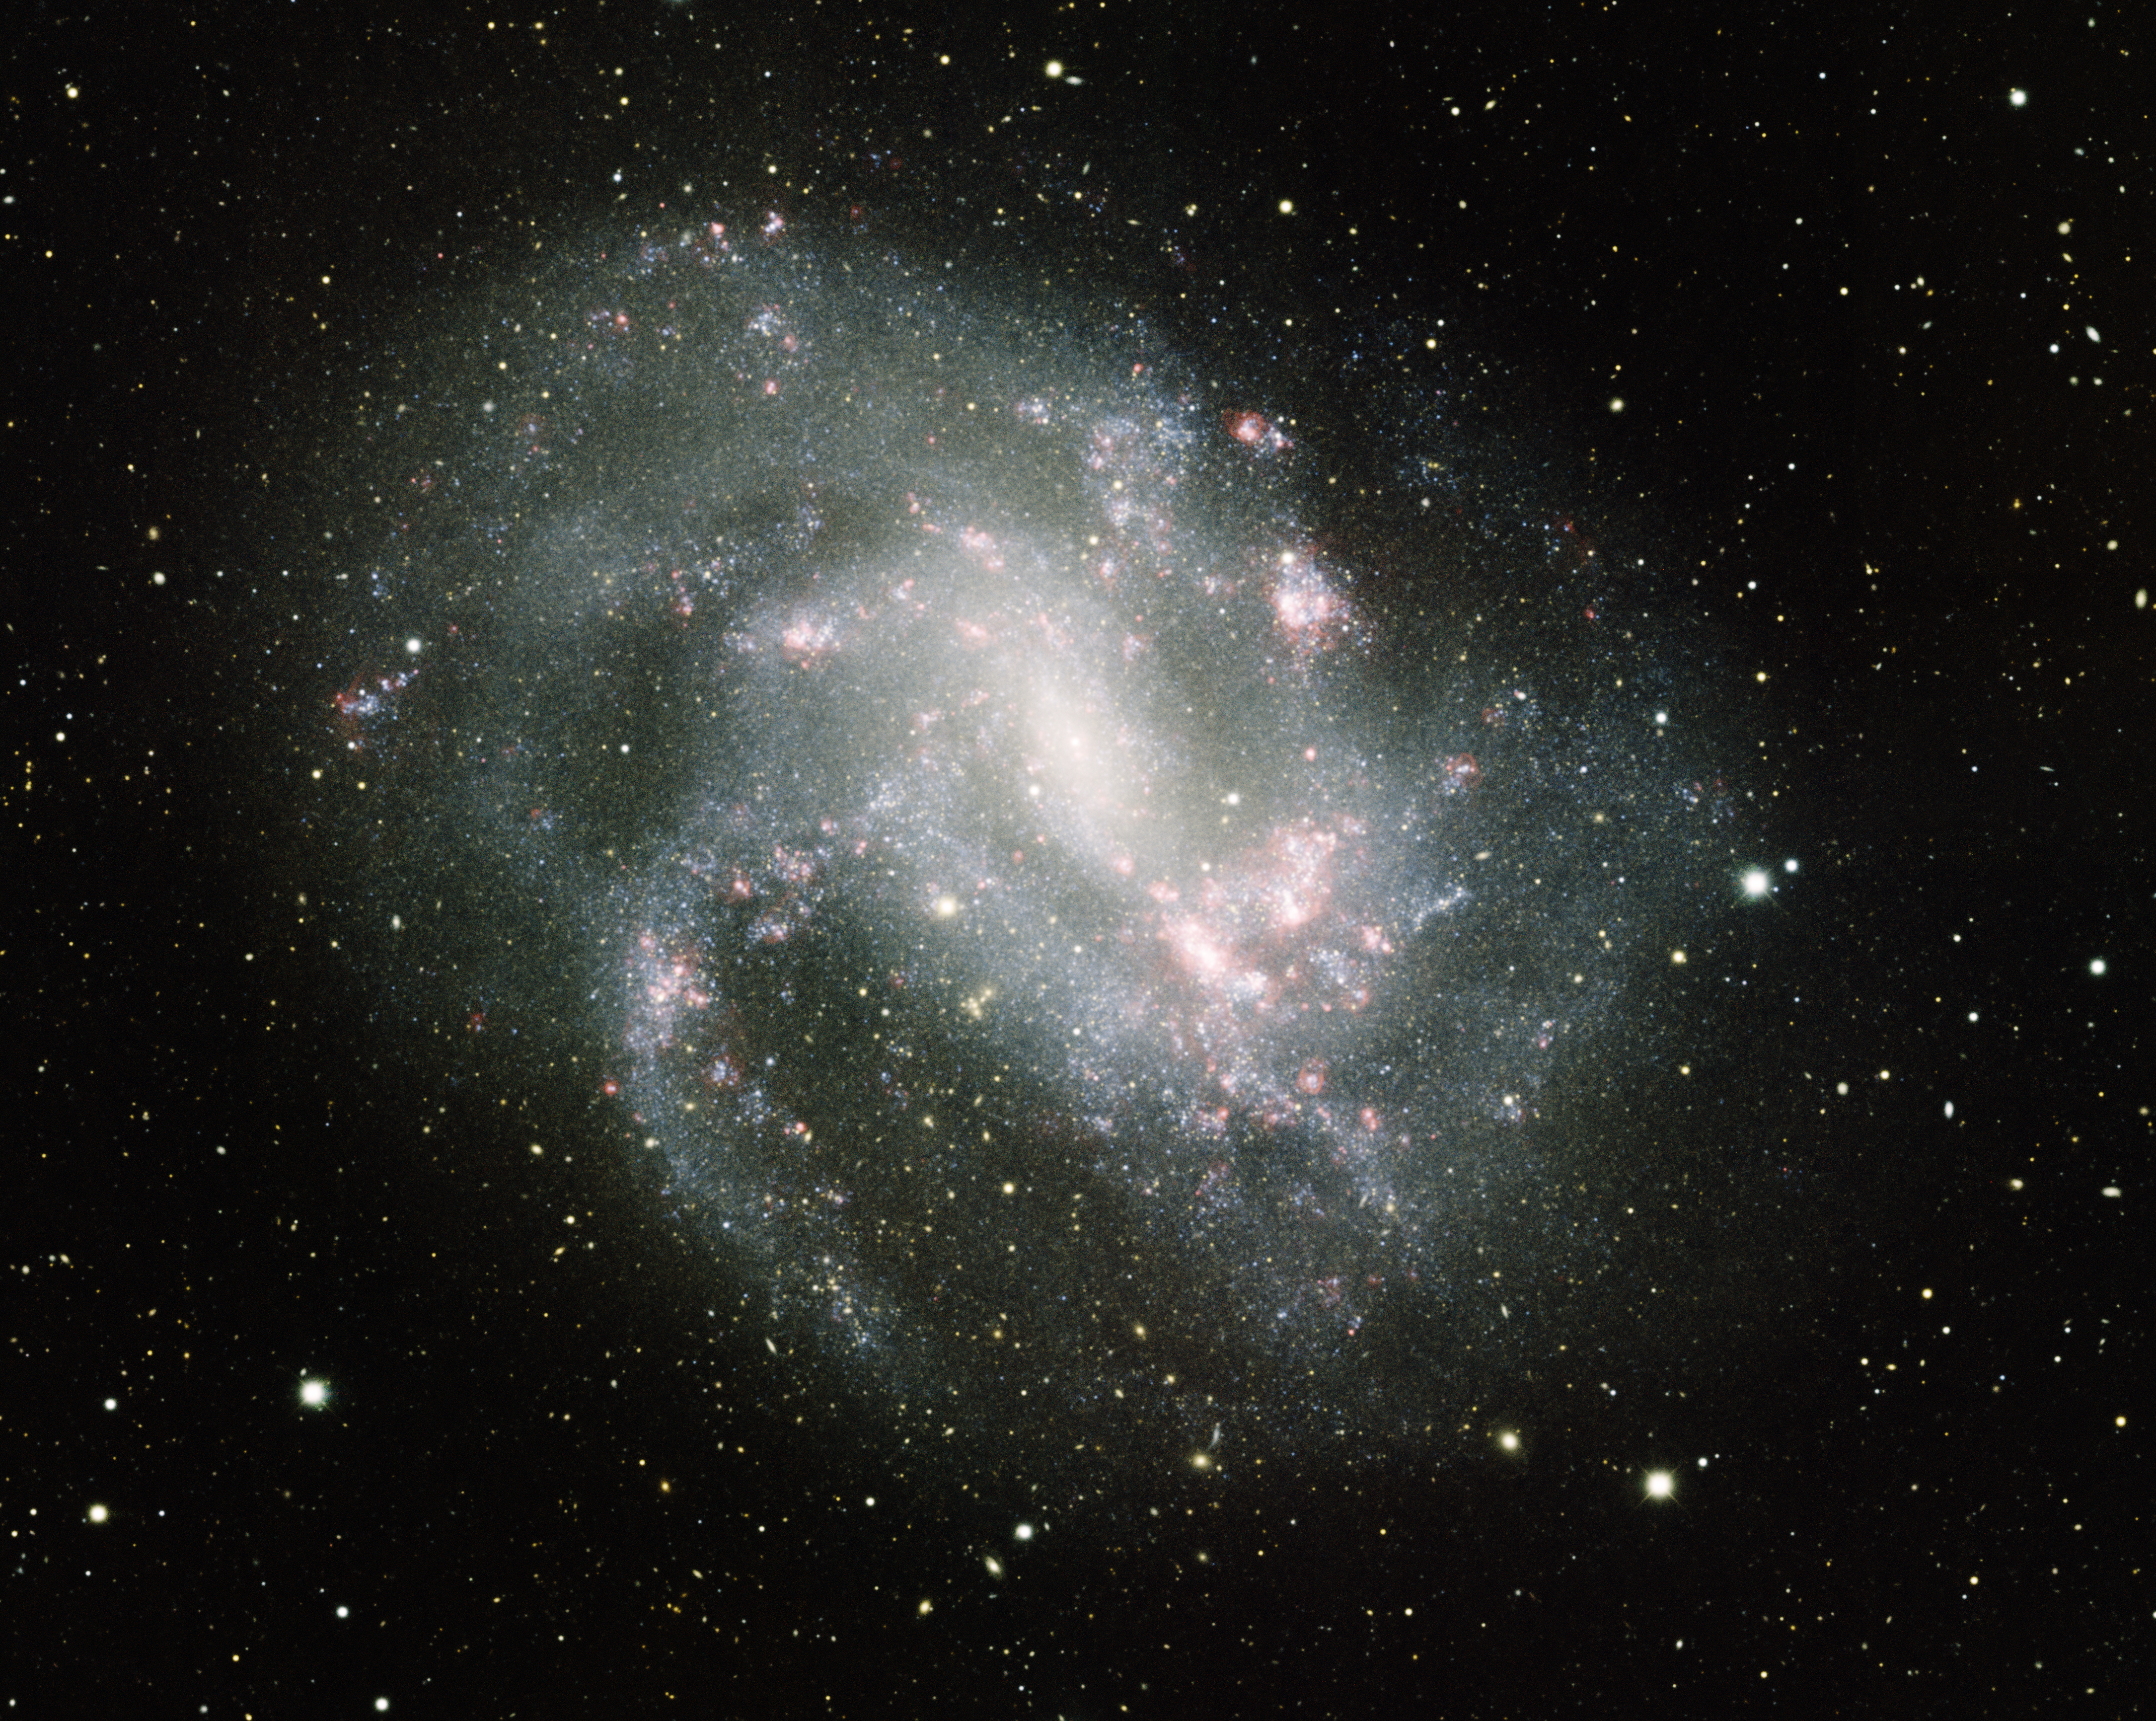

Spiral Galaxy NGC 4395

This image was obtained with the wide-field view of the Mosaic camera on the Mayall 4-meter telescope at Kitt Peak National Observatory. NGC 4395 is a spiral galaxy with a very low surface brightness. Unlike most galaxies the center of the galaxy is small and faint. Nearly all galaxies are known to contain a supermassive black hole in the center. NGC 4395 has one of the smallest known such black holes. It is six times smaller than the one at the center of our galaxy, the Milky Way. The image was generated with observations in B (blue), V (green), I (orange) and Hydrogen-Alpha (red) filters. In this image, North is down, East is right.

Credit: T.A. Rector (University of Alaska Anchorage) and H. Schweiker (WIYN and NOIRLab/NSF/AURA)